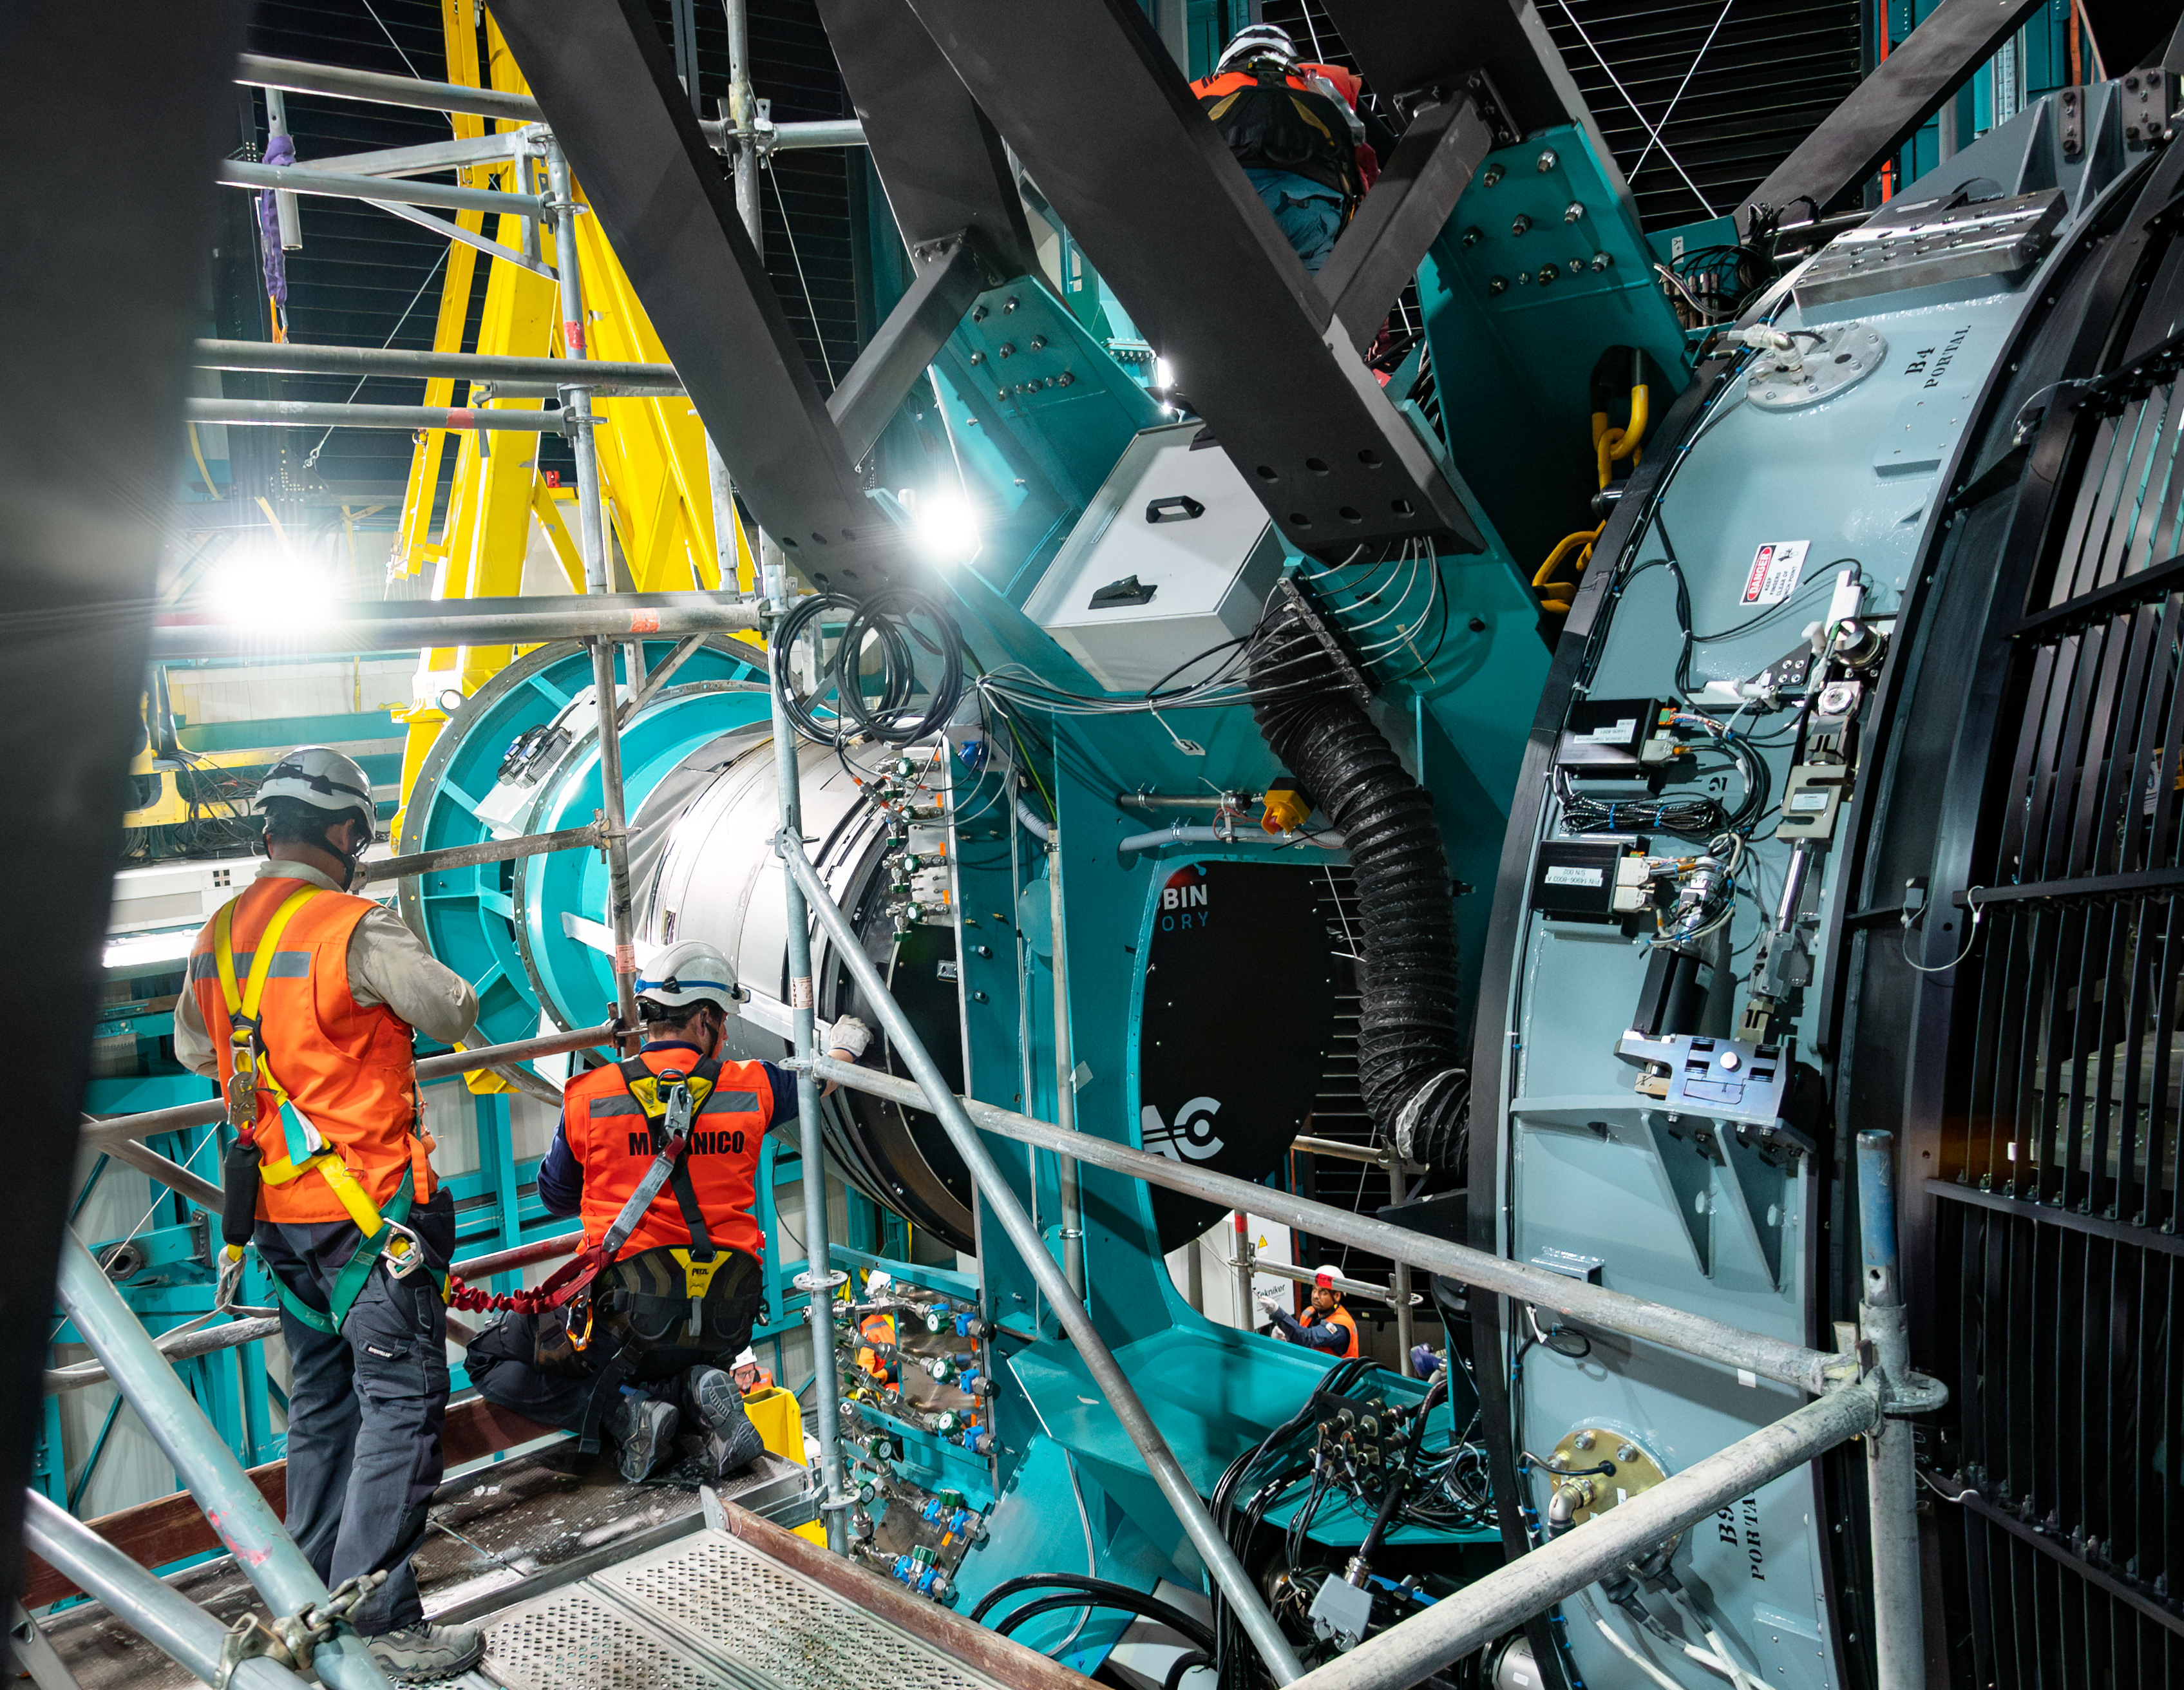

LSST Camera Installed at Rubin Observatory

The LSST Camera was installed on the Simonyi Survey Telescope at NSF–DOE Vera C. Rubin Observatory in March 2025.

Credit: RubinObs/NOIRLab/SLAC/NSF/DOE/AURA/B. Quint